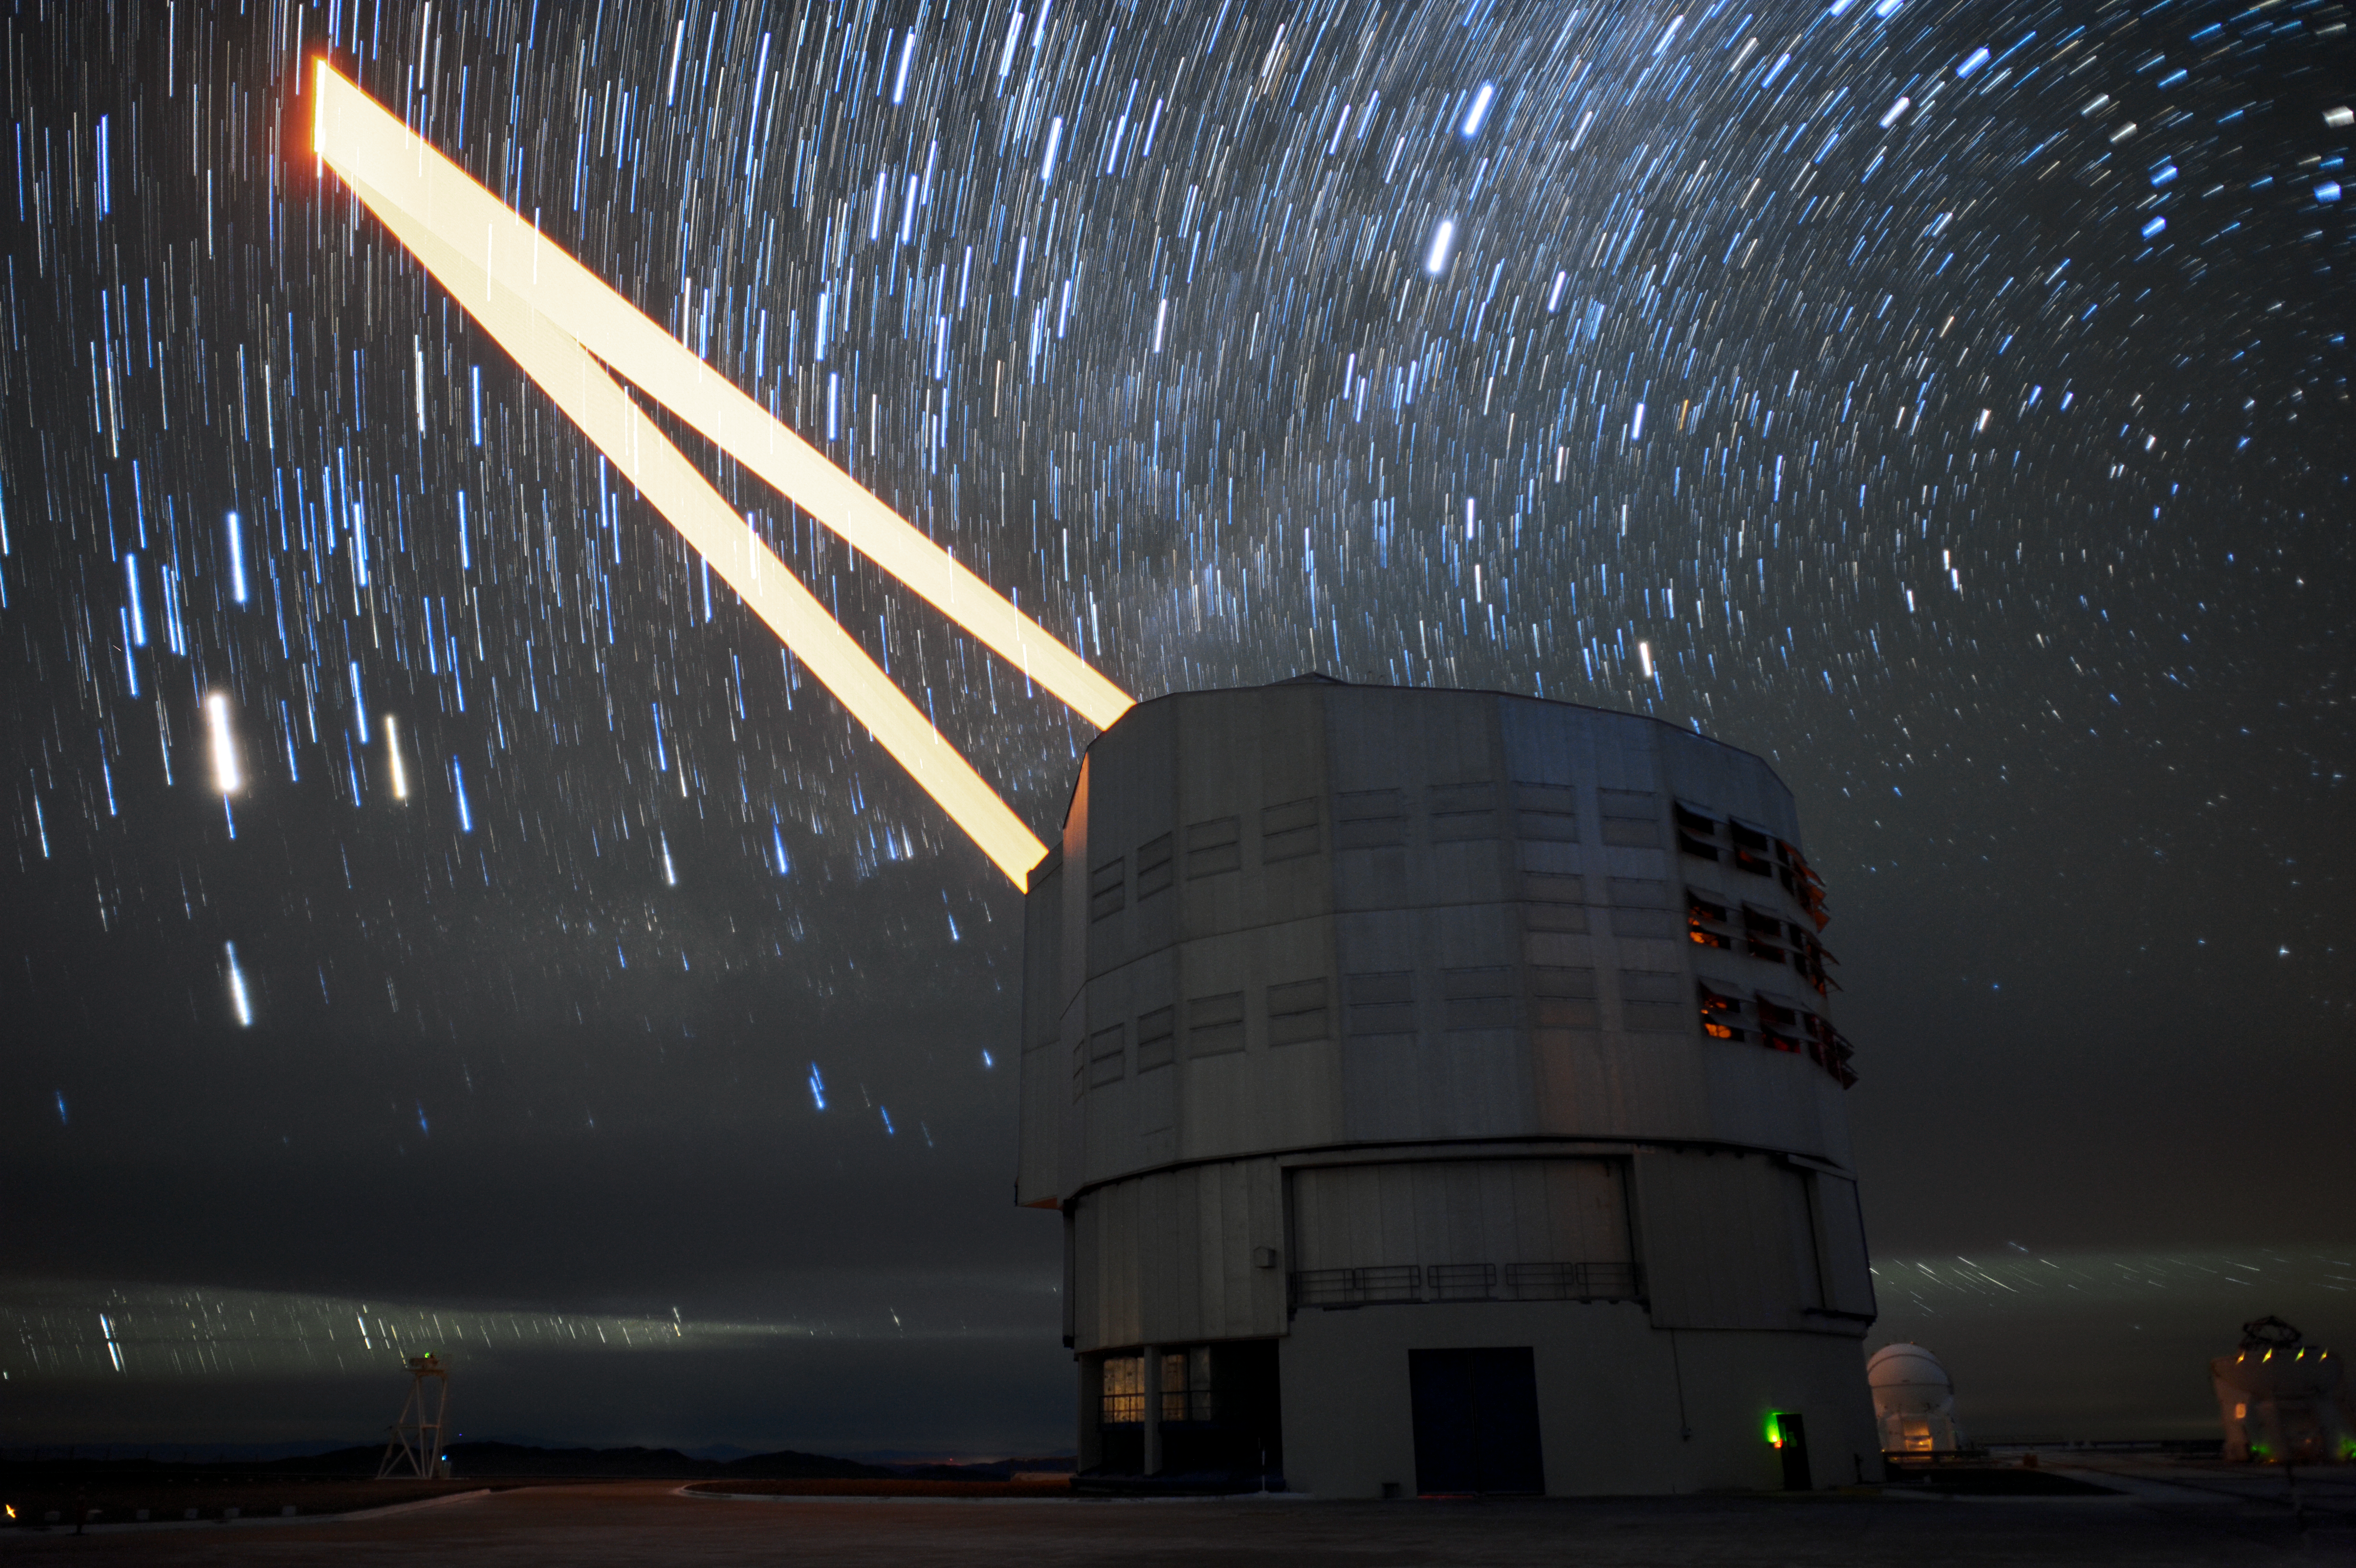

Guide Star tracks in the Chilean sky

This image shows the paths swept out by the 4 Laser Guide Star Facility on ESO's Very Large Telescope (VLT) as it tracks an object throughout an observation. The four powerful lasers form a crucial part of the adaptive optics systems on the VLT and are the most powerful laser guide stars ever used for astronomy.

Adaptive optics systems allow astronomers to vastly reduce the atmospheric distortion present at even the best sites in the world for astronomy, including Paranal in Chile, the home of the VLT.

Credit: F. Kamphues/ESO